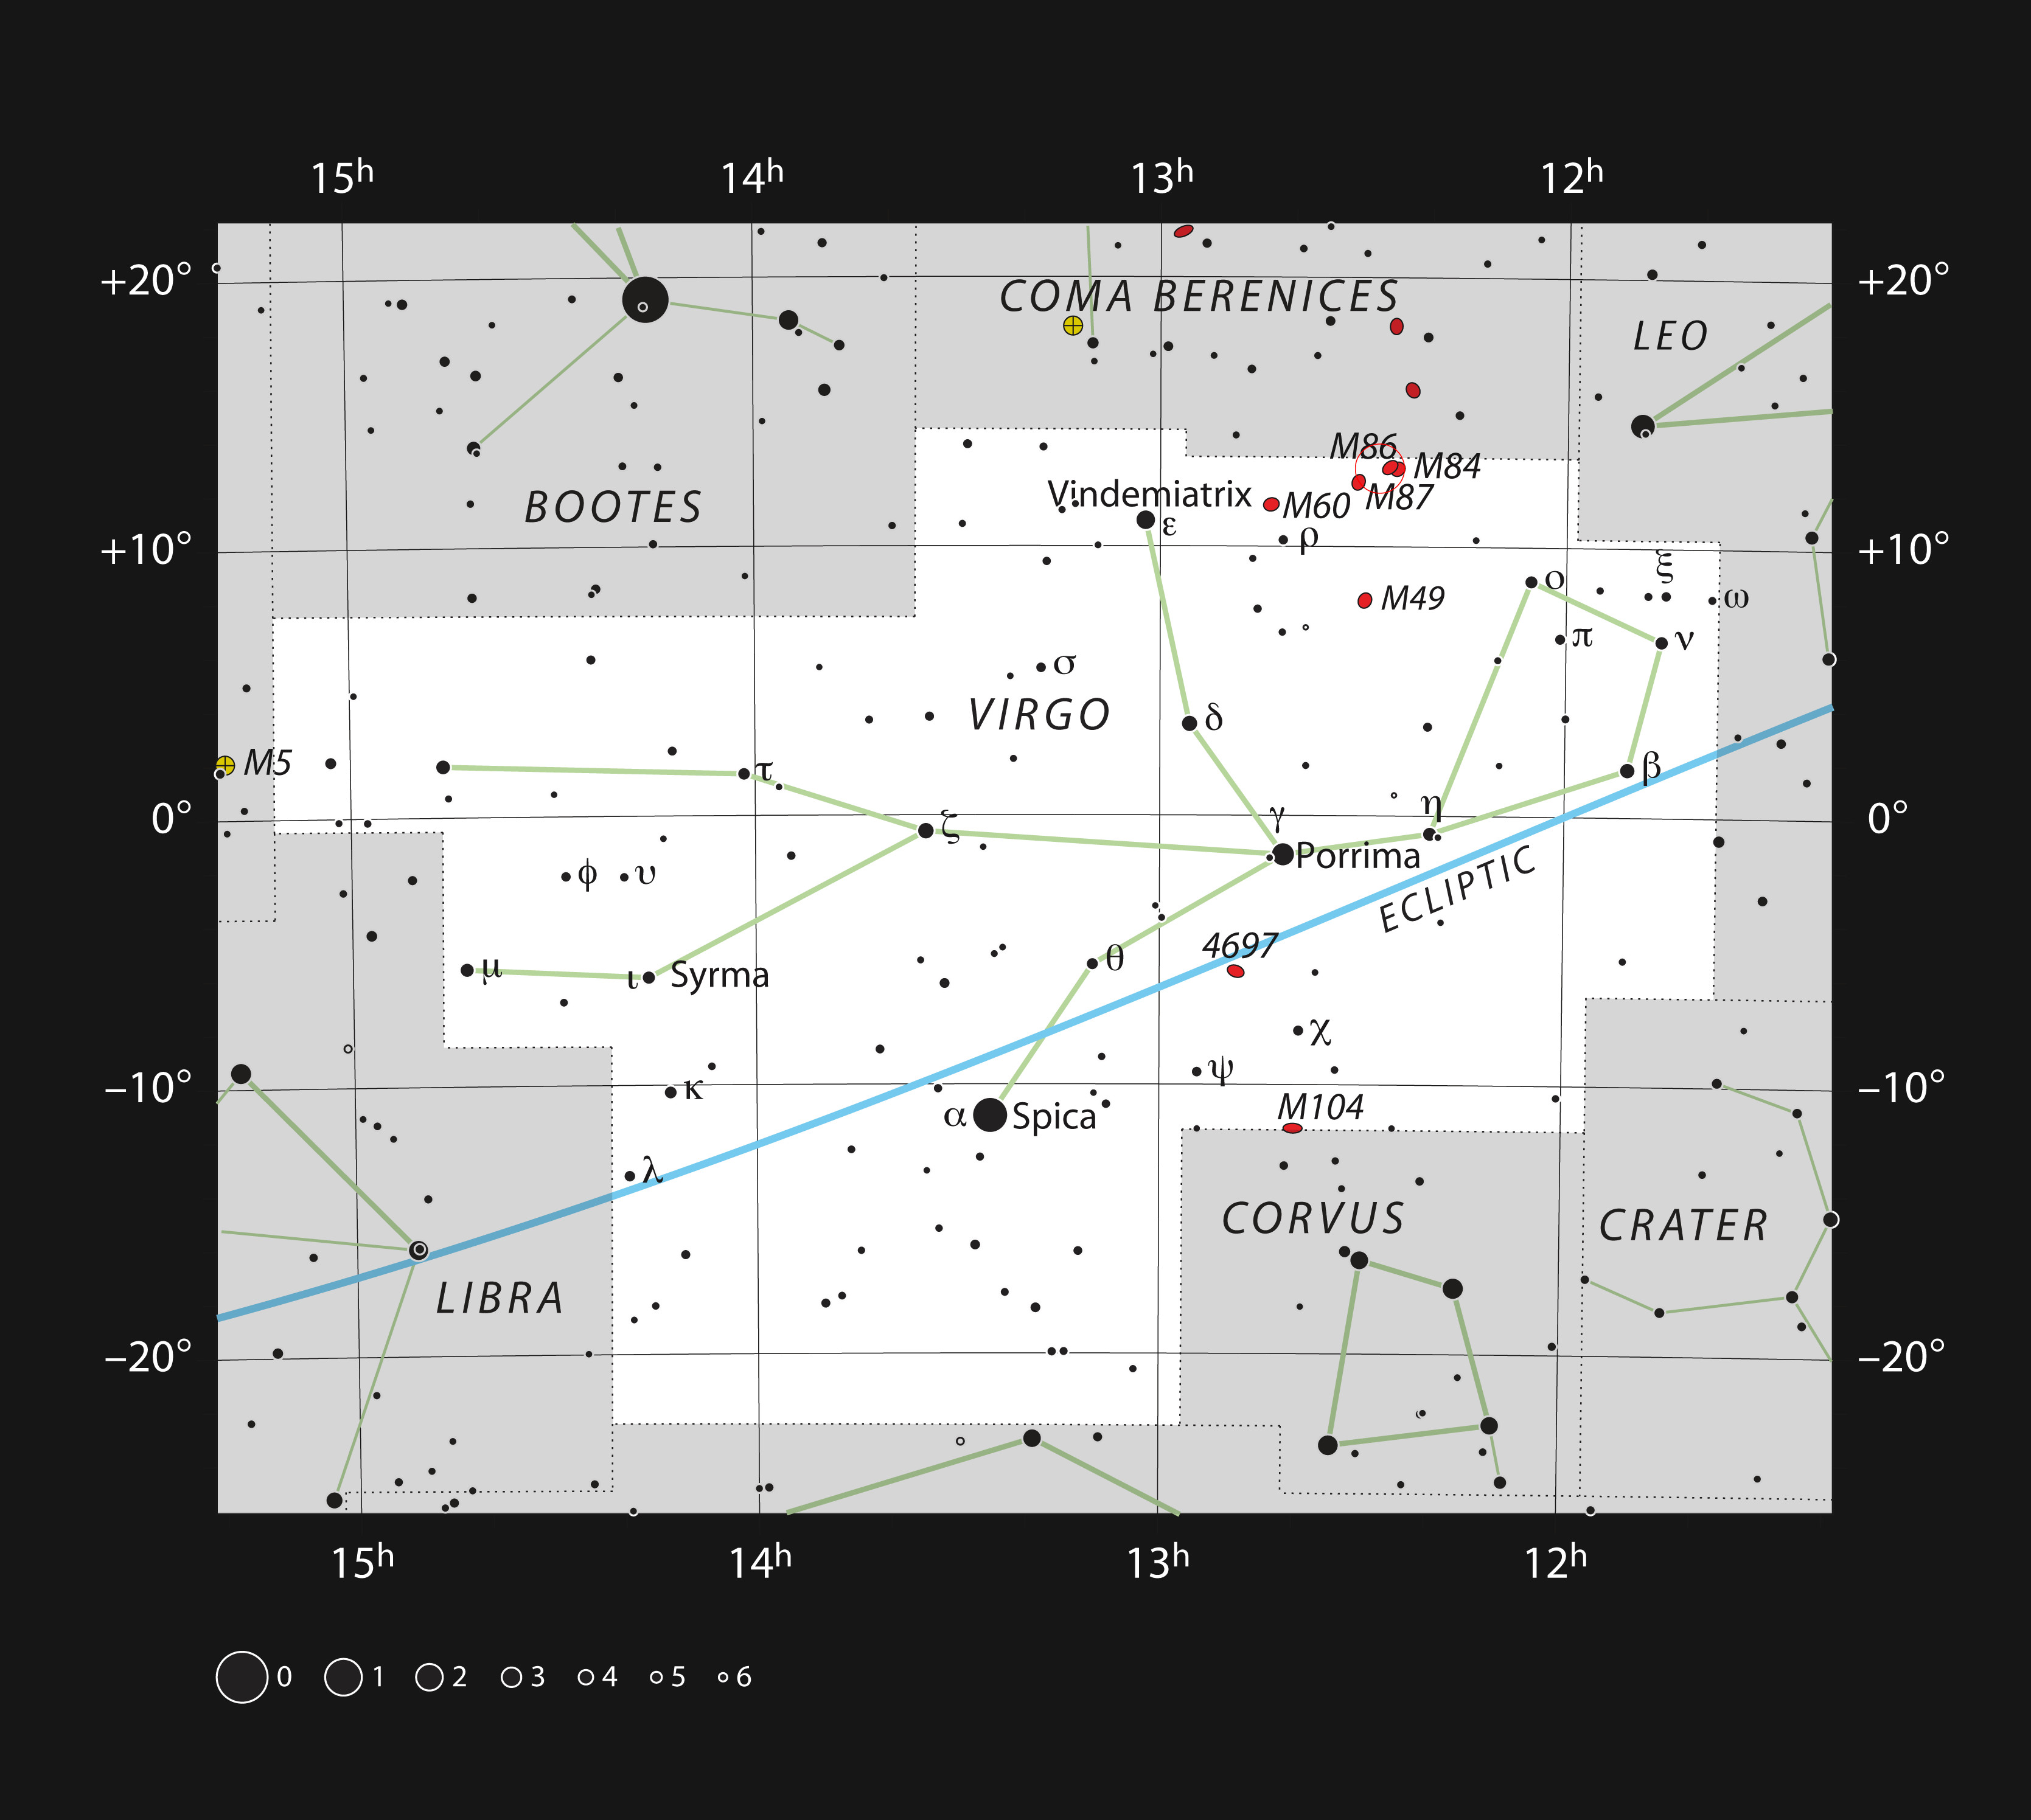

Messier 87 in the Constellation of Virgo

This chart shows the position of giant galaxy Messier 87 in the constellation of Virgo (The Virgin). The map shows most of the stars visible to the unaided eye under good conditions.

Credit: ESO, IAU and Sky & Telescope